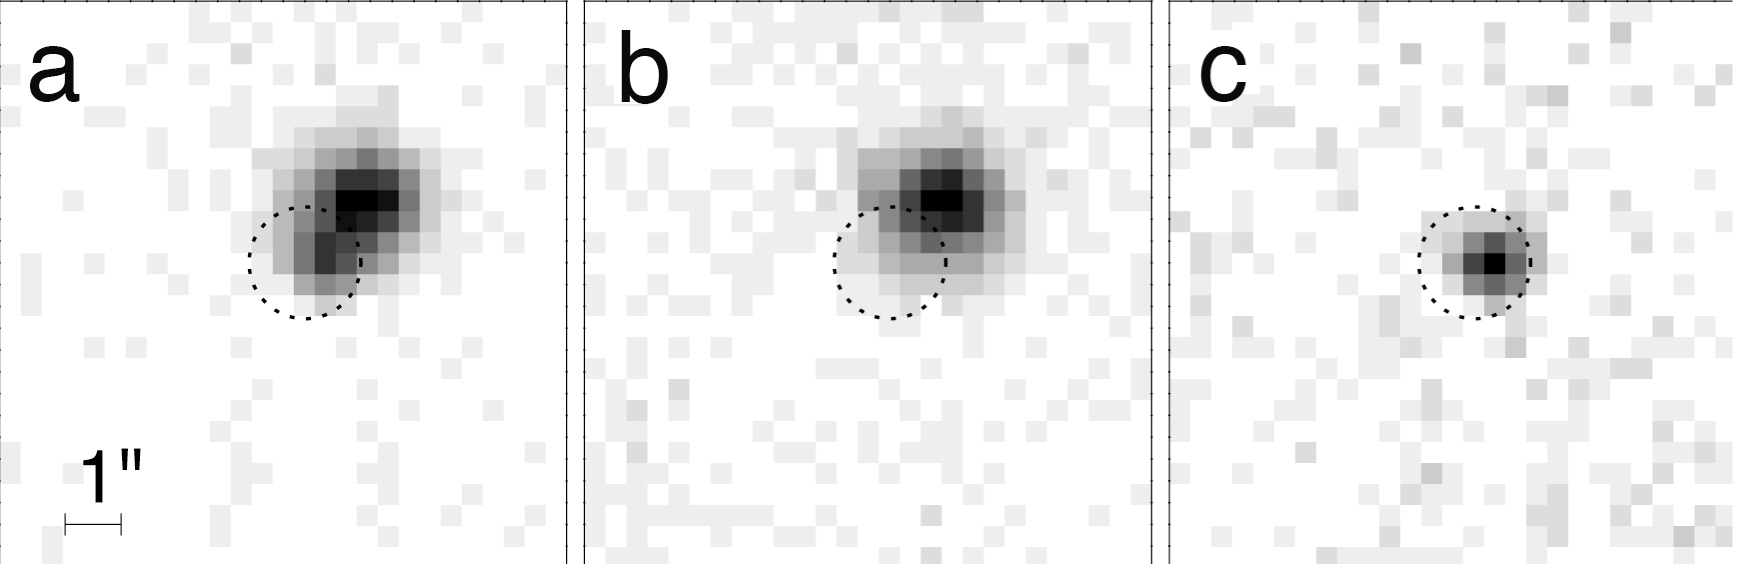

Variability of GRB 050709

Two images taken with the 1.5-m telescope at La Silla of the short gamma-ray burst afterglow. The panel (a) is the image taken on July 11, while panel (b) shows the same field one week later, on July 18. Only the galaxy is now visible: the afterglow has faded away in the time span of one week. Panel (c) shows the difference between panels (a) and (b) clearly revealing the short gamma-ray burst visible light.

Credit: ESO